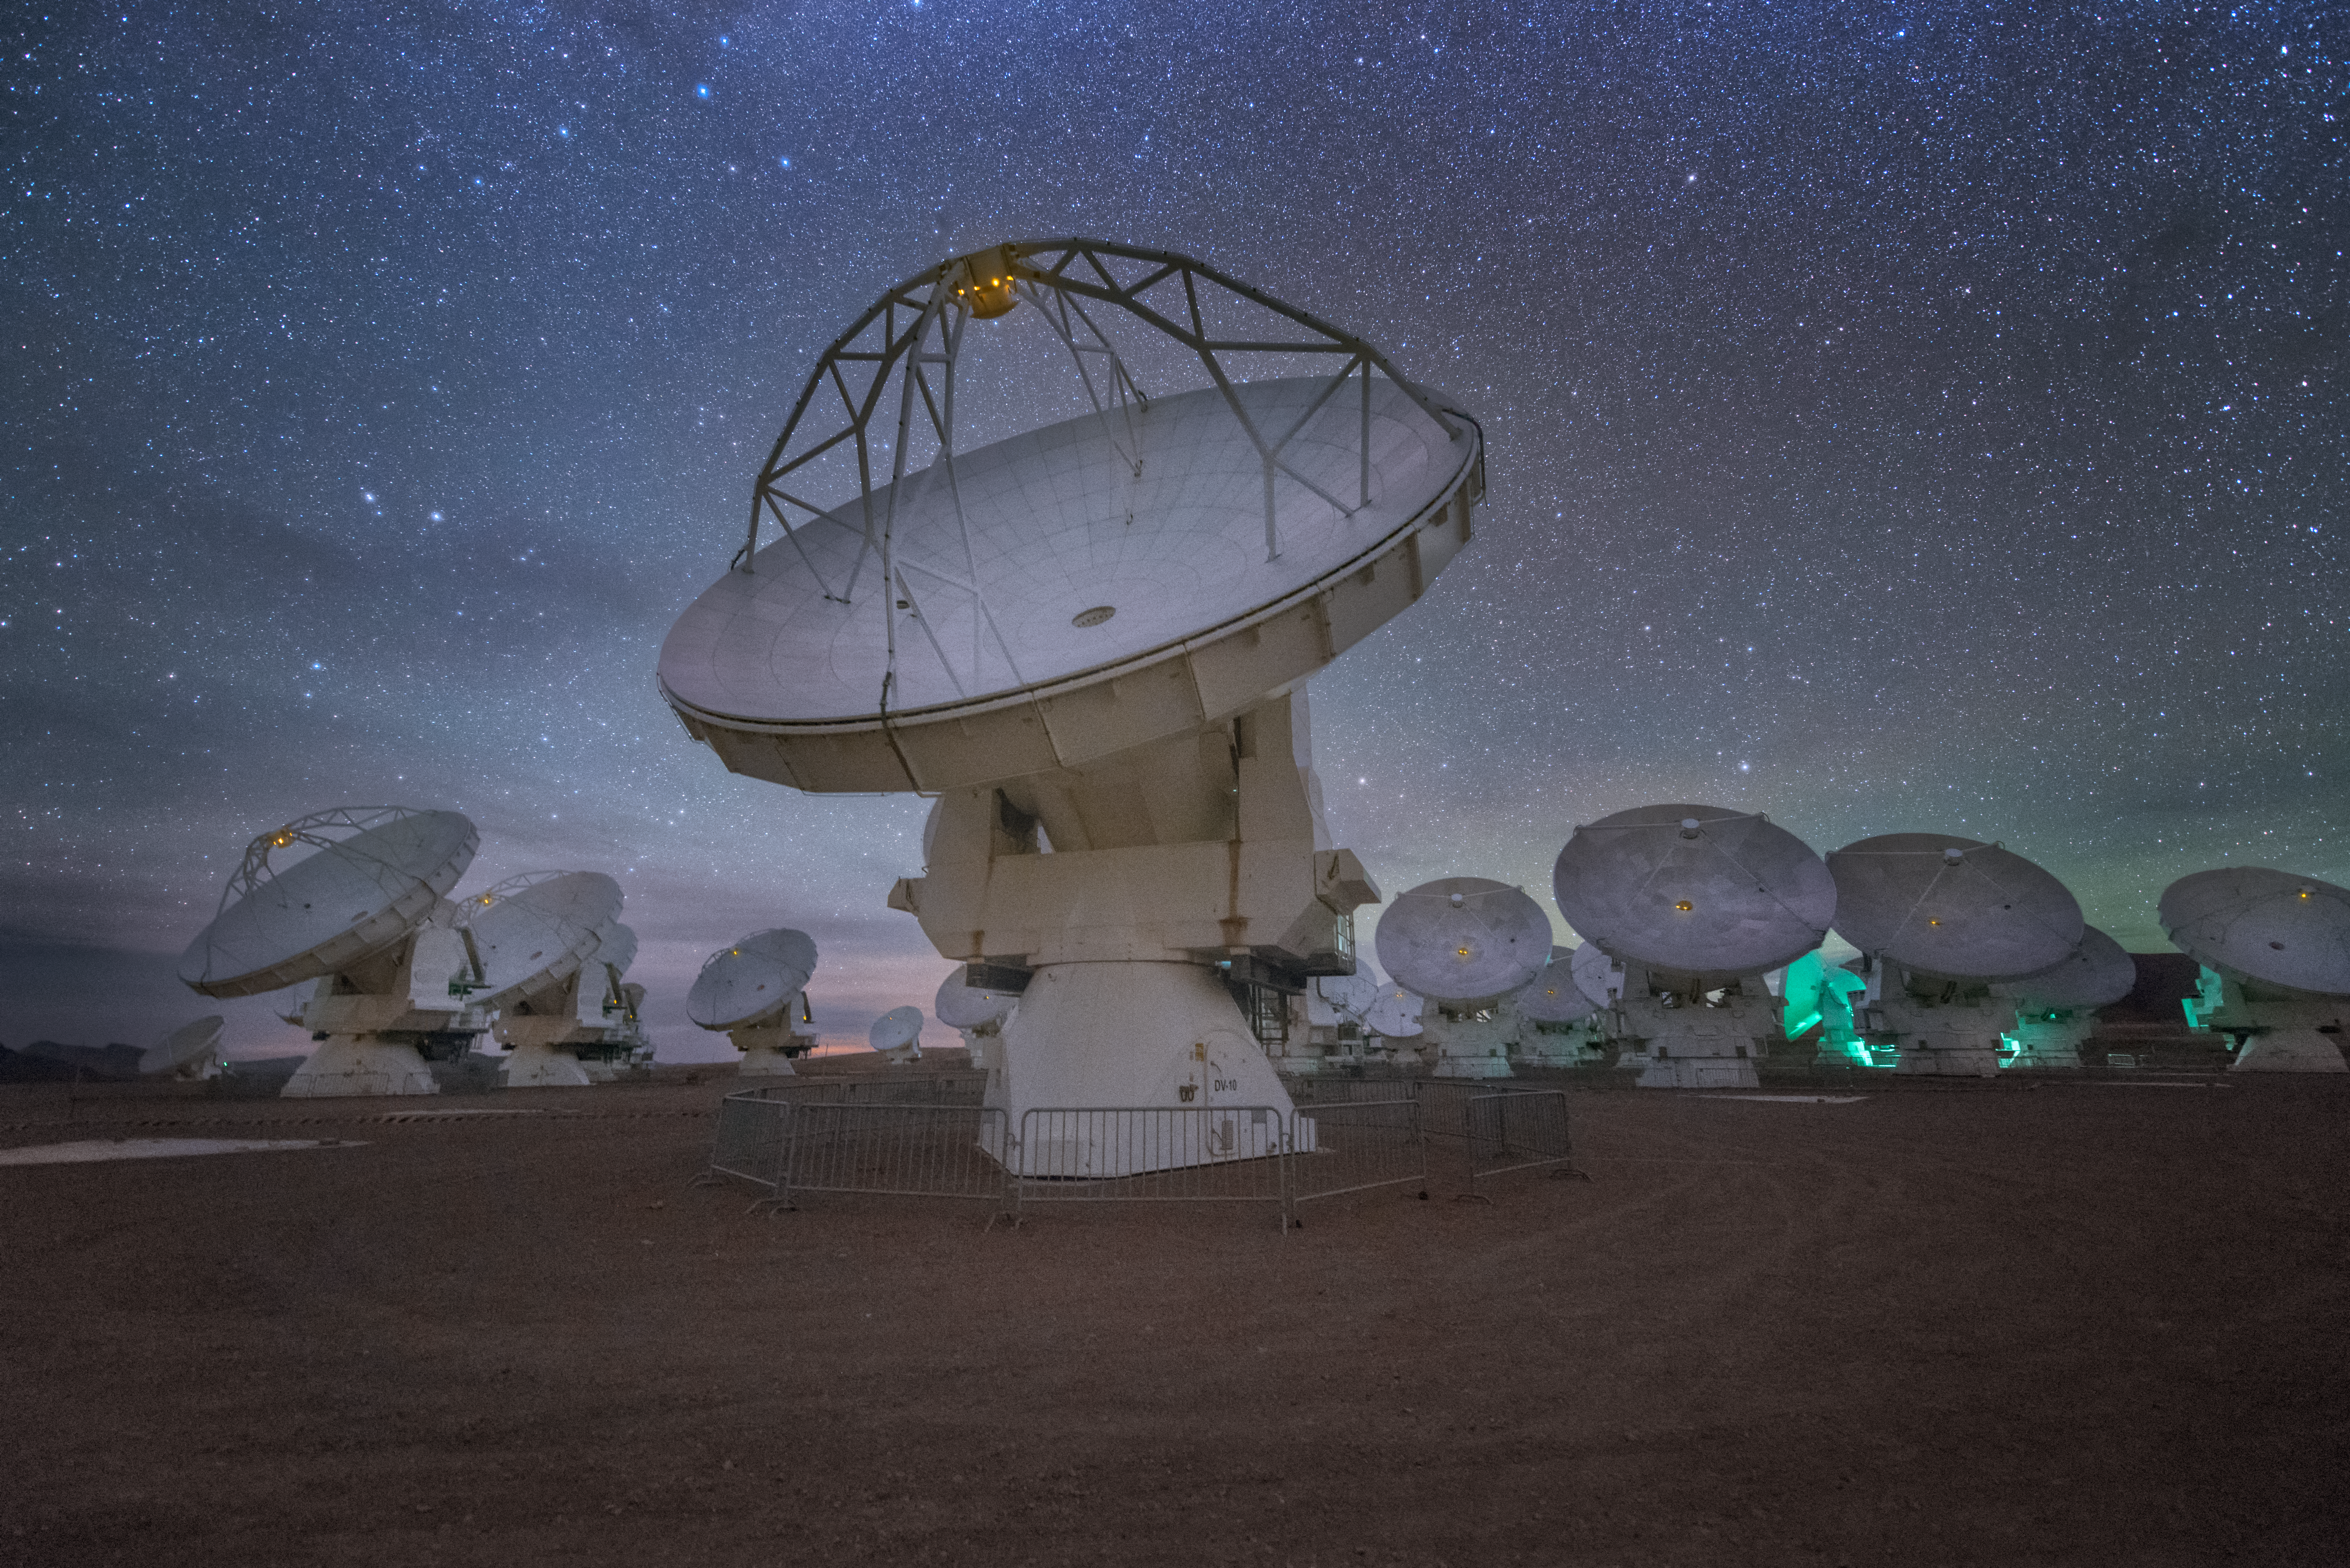

Leader of the pack

In total, 66 separate antennas combine to form ALMA, the Atacama Large Millimetre/submillimetre Array — a group are shown here, appearing to be led by the foremost antenna, looking out into the cosmos. Located around 5000 metres up in the Chilean mountains, ALMA is the largest ground-based astronomical project in existence. The antennas are provided by North America, Europe and East Asia.

The telescope scours the Universe in the radio range, studying the stunning, varied phenomena it has to offer.

Credit: ESO/Y. Beletsky